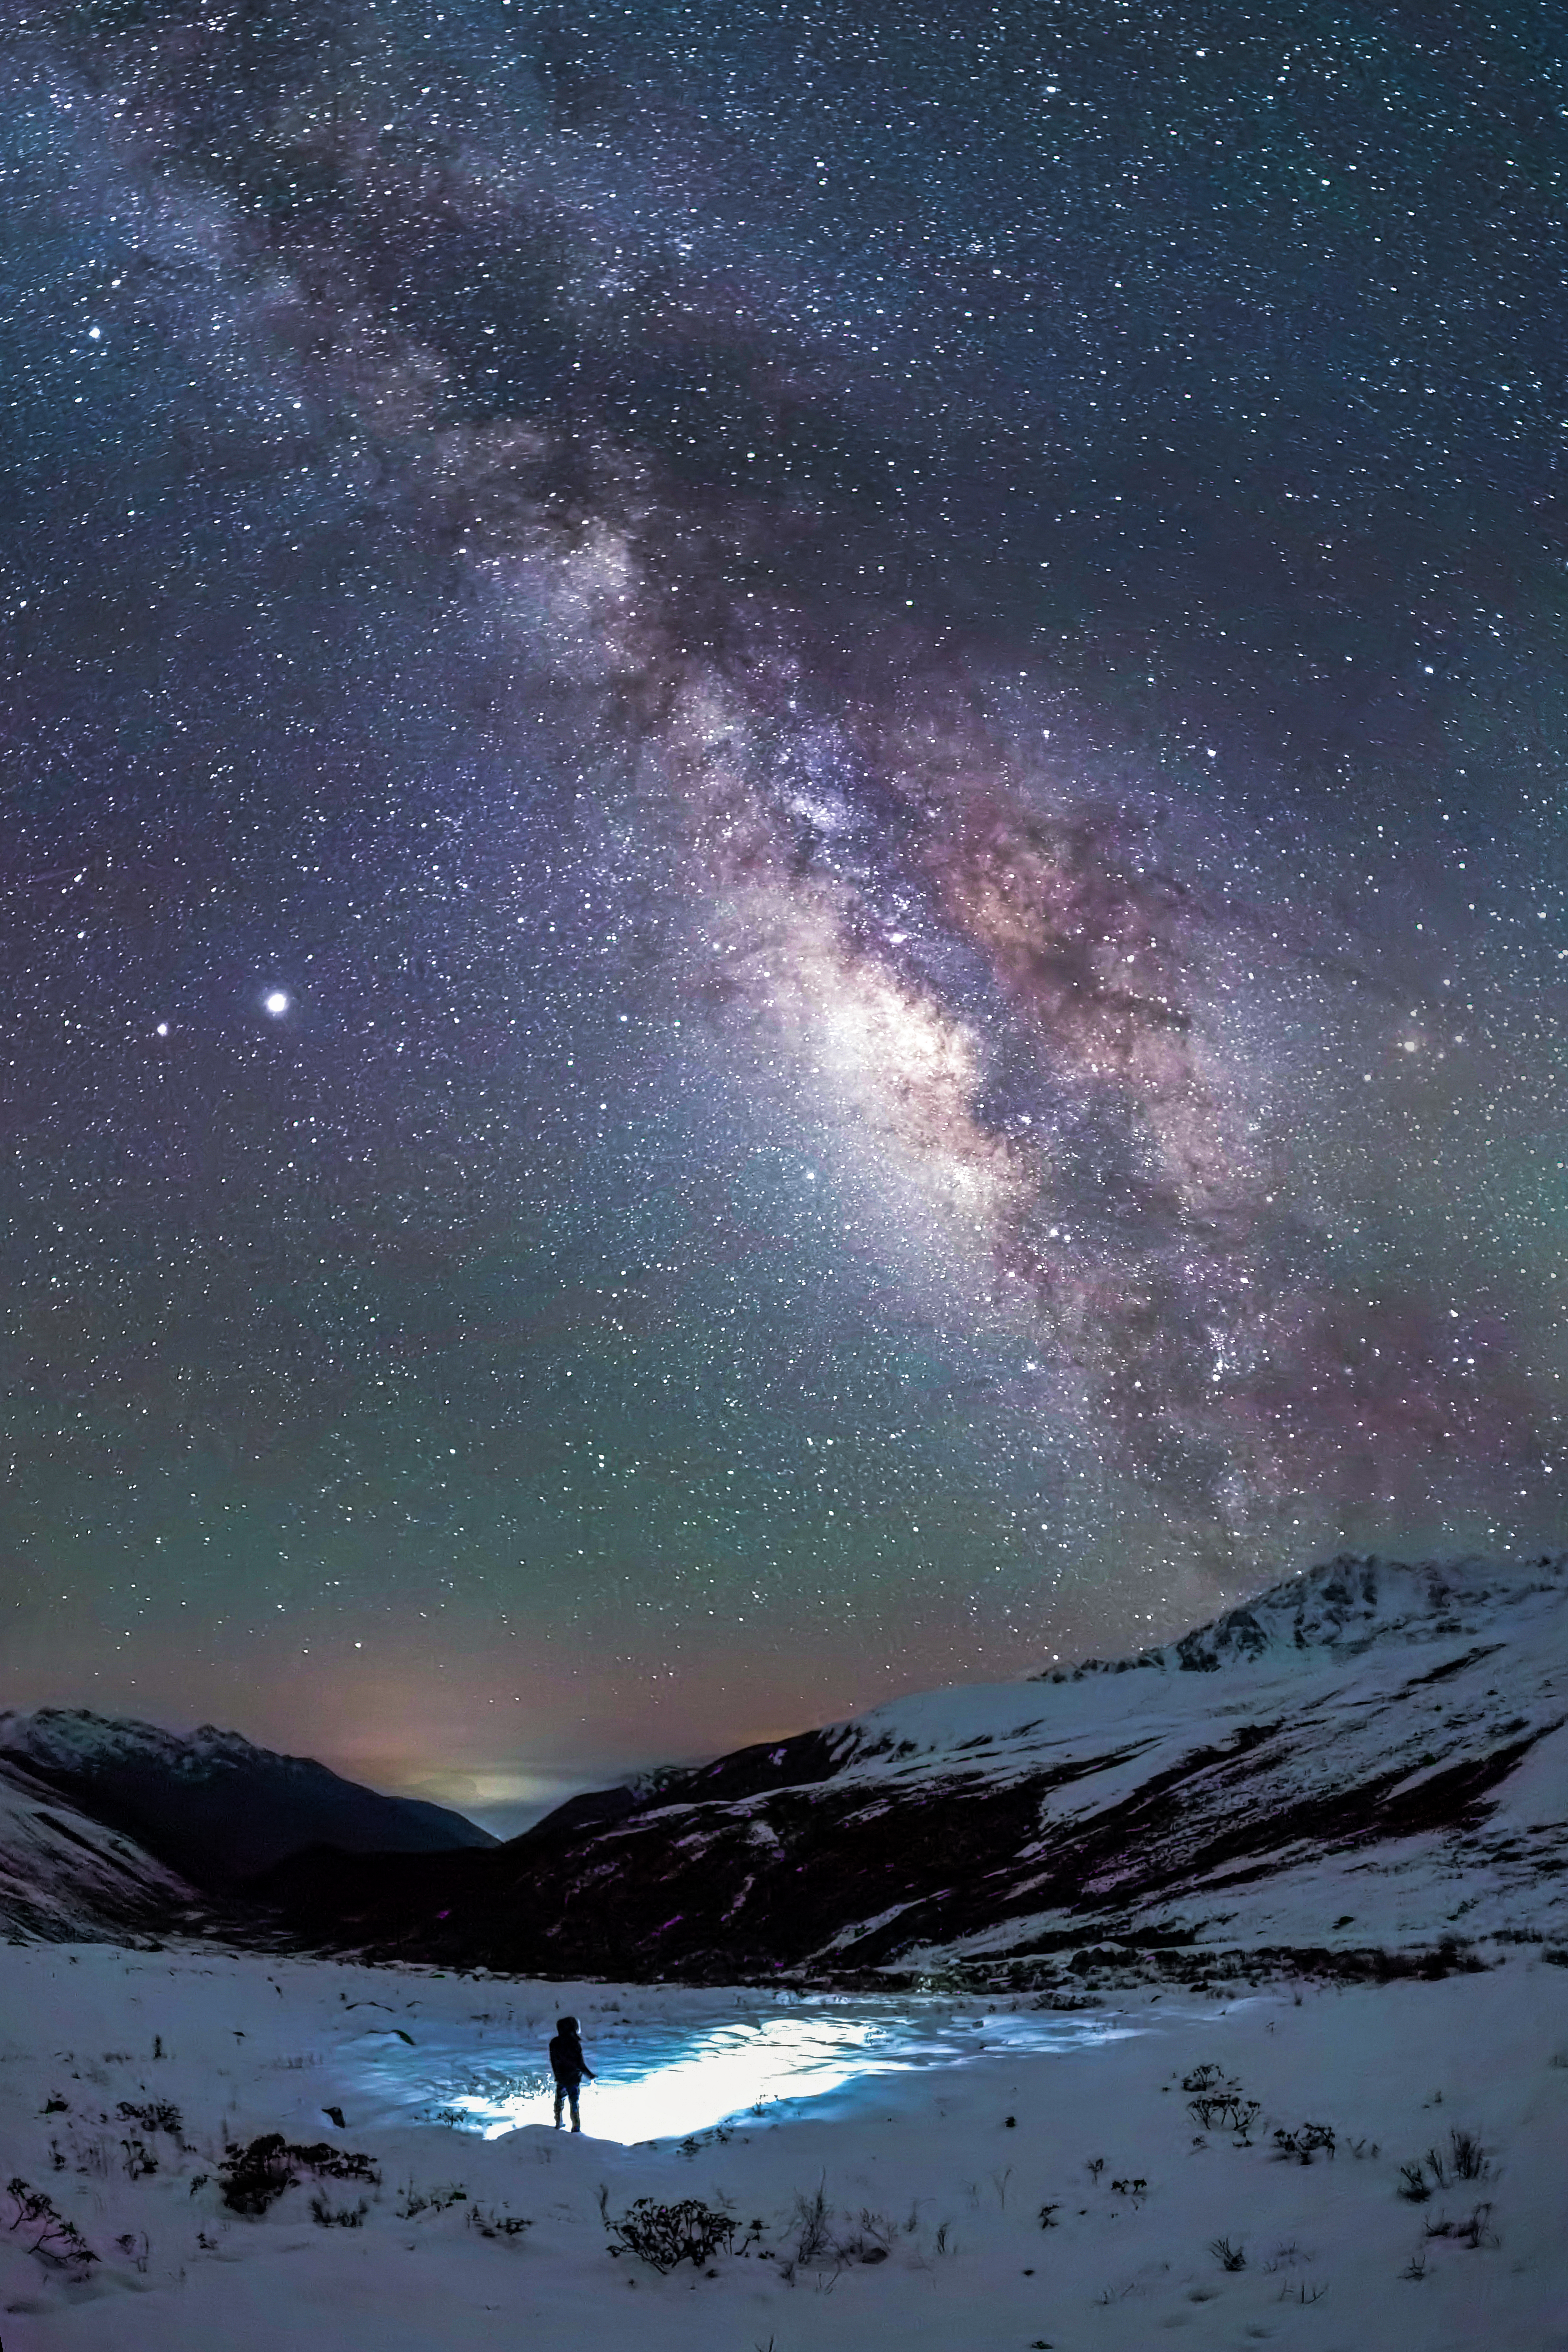

Milky Way Stargazer

Photographer: Jianfeng Dai
Country: China

In May 2020, atop Mount Gongga in Sichuan, China, a lone observer stands in the cool night air at high altitude. Looking up, they witness the grand arc of the Milky Way stretching across the sky, captured using a smartphone set to panorama mode. This image was taken far away from the city lights at an elevation of 4200 metres, where the quiet of the mountains accentuates the connection between Earth and the vast cosmos. Jupiter, a bright planet, can be seen alongside the central bulge of the Milky Way, while a subtle green airglow on the horizon adds an intriguing touch to the scene. The photograph receives an honourable mention in the category of Still images taken exclusively with smartphones/mobile devices.

Also see image in Zenodo: https://doi.org/10.5281/zenodo.10359720

Credit: Jianfeng Dai/IAU OAE (CC BY 4.0)